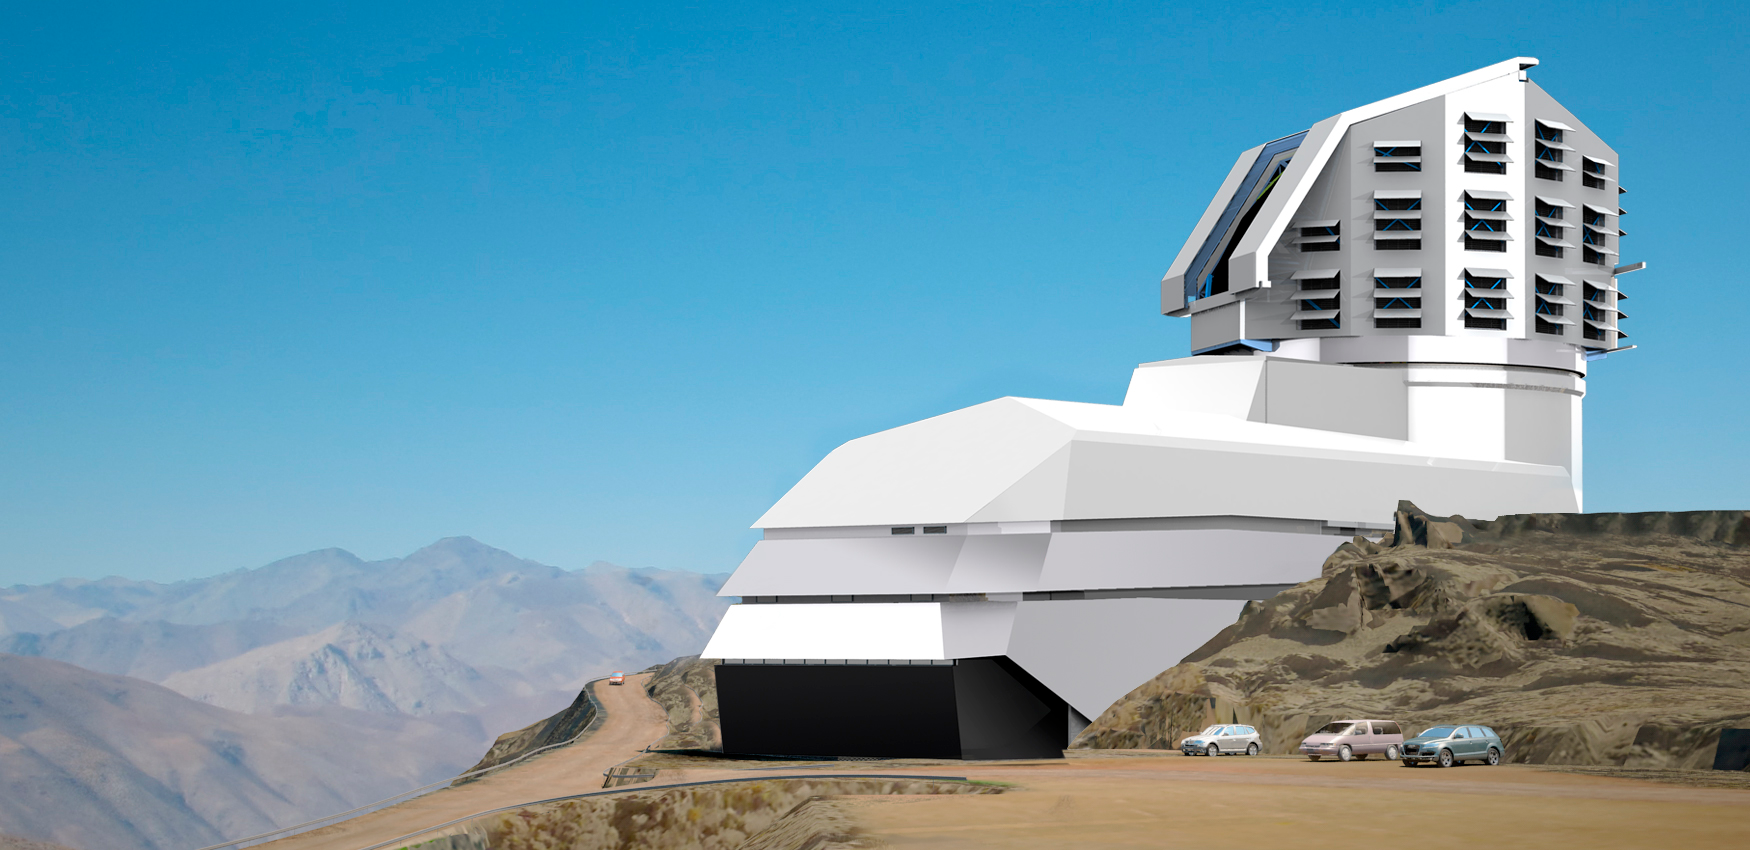

LSST Facility 2011

A combination of two renderings, showing the LSST Facility on the El Peñón summit.

Credit: Rubin Observatory/NSF/AURA